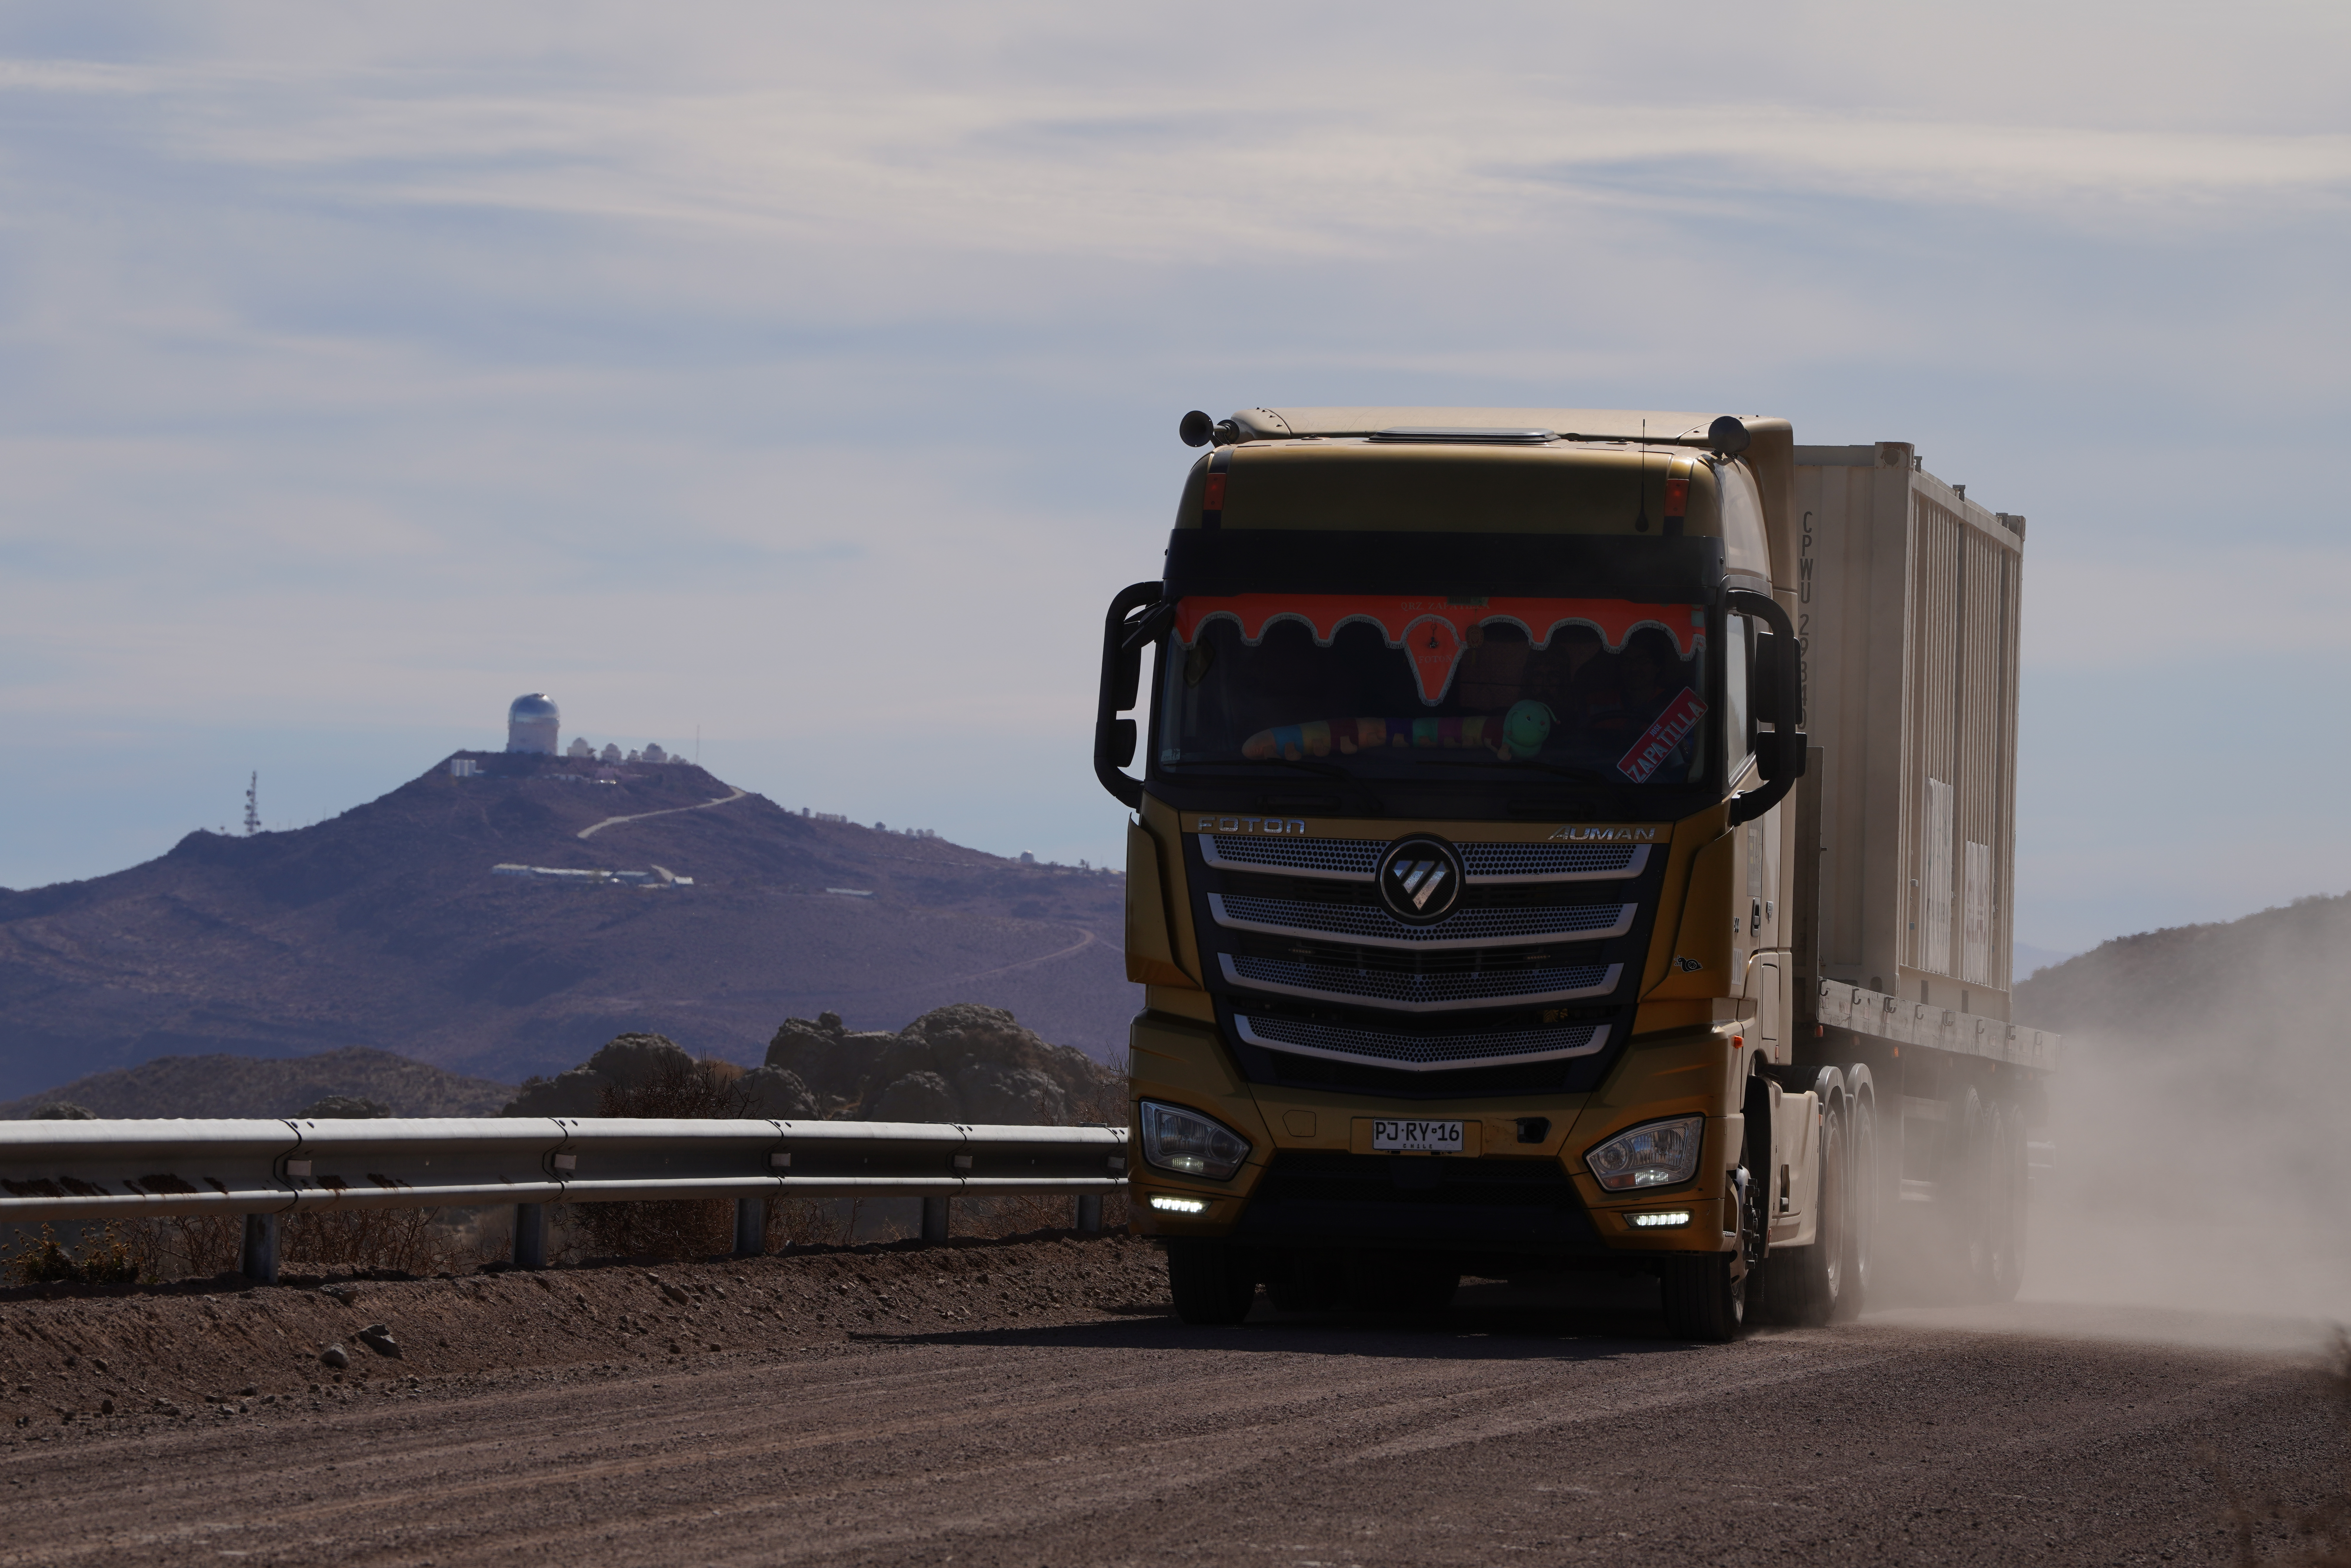

LSST Camera Travels to Cerro Pachón

The shipping crate holding the LSST Camera is transported the final 35 kilometers (21.7 miles) up the winding dirt road to the observatory on the summit of Cerro Pachón.

Credit: RubinObs/NOIRLab/SLAC/NSF/DOE/AURA/H. Stockebrand